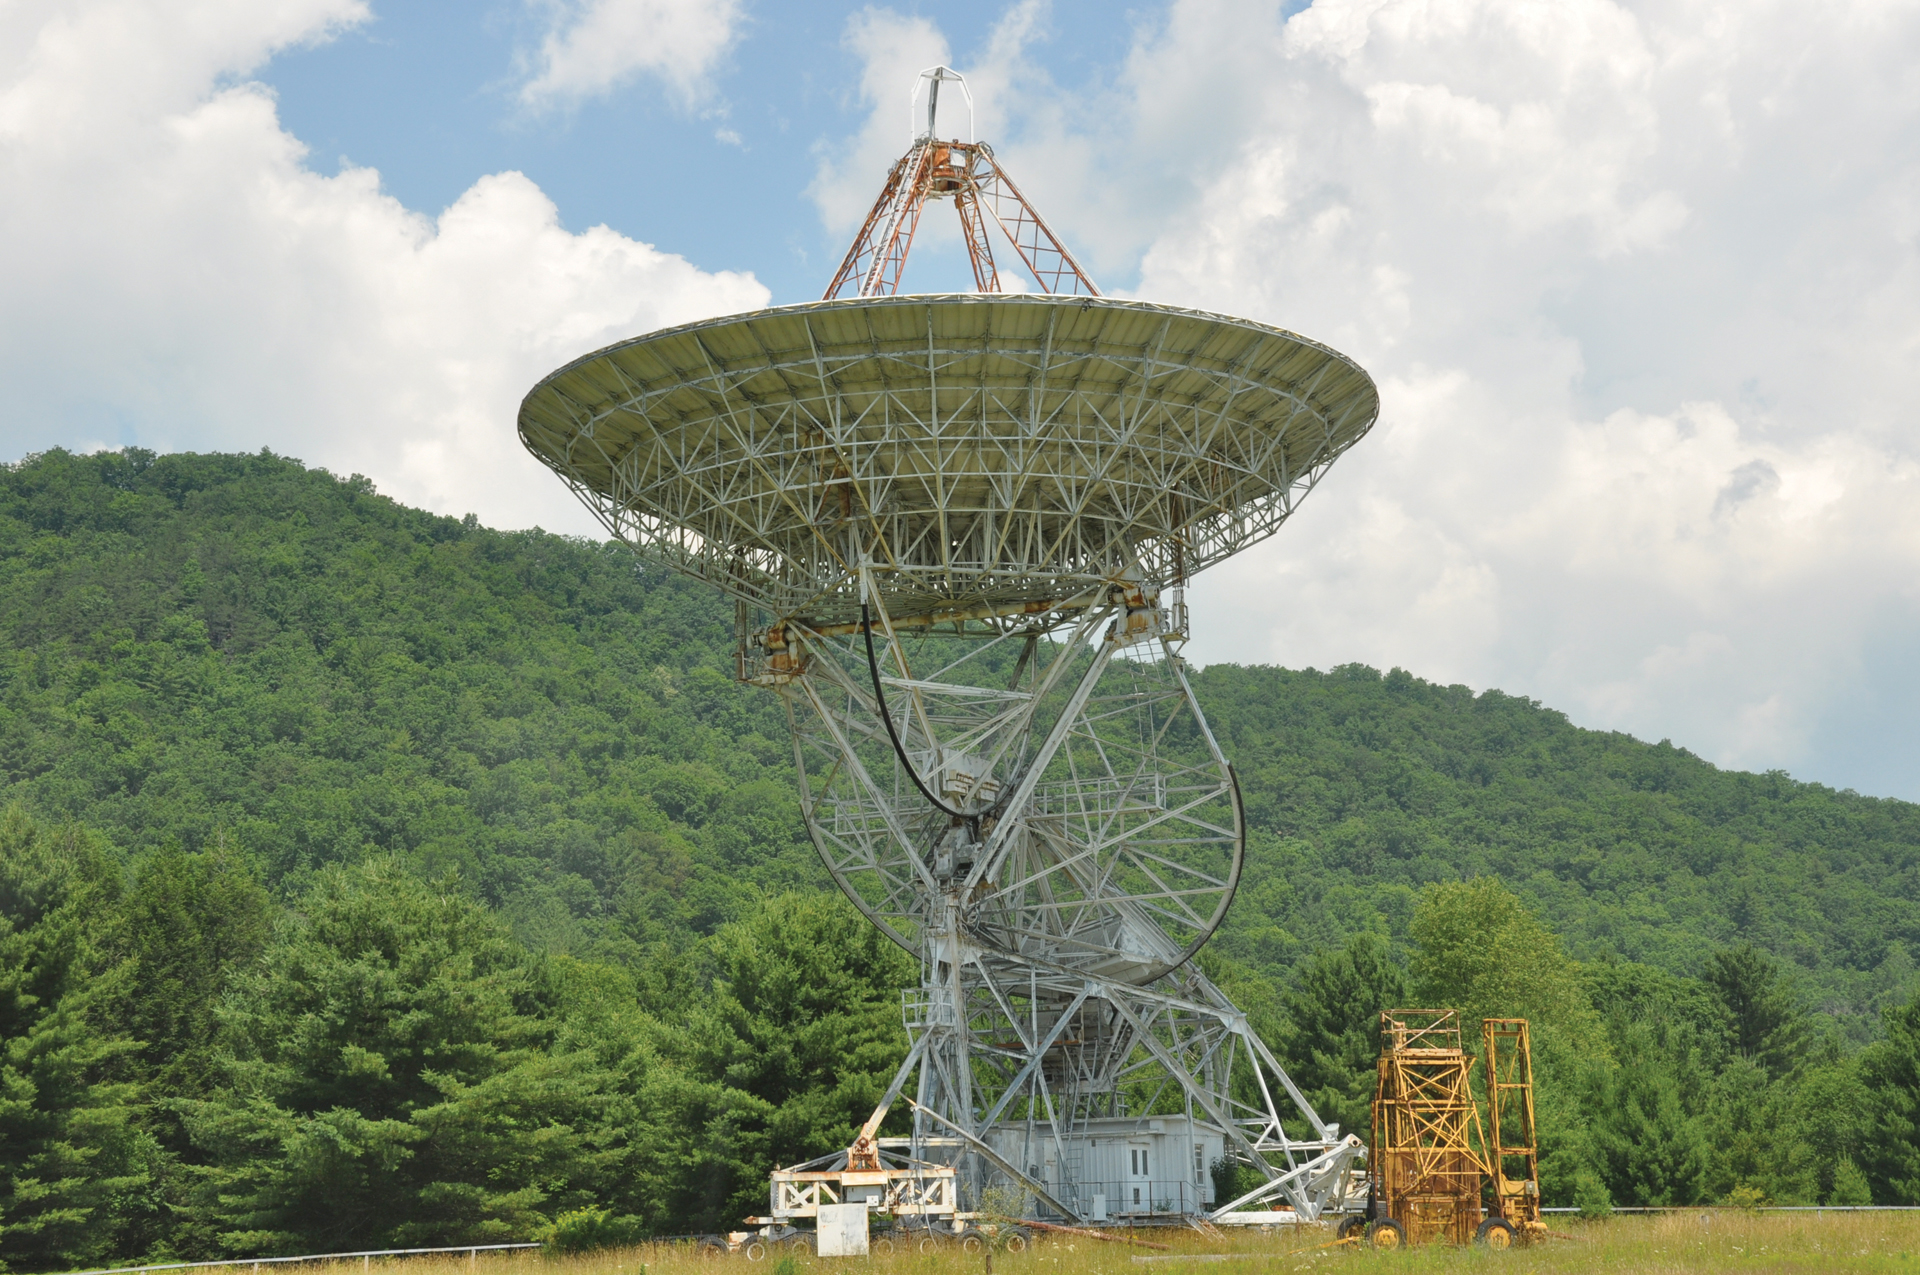

85-2 in Summertime

The second 85-foot telescope, which was part of the Green Bank Interferometer, was assembled here in 1964. There was a road constructed between the three telescopes, so that they could be moved closer or further away from each other with ease.

Credit: B. Saxton, NRAO/AUI/NSF